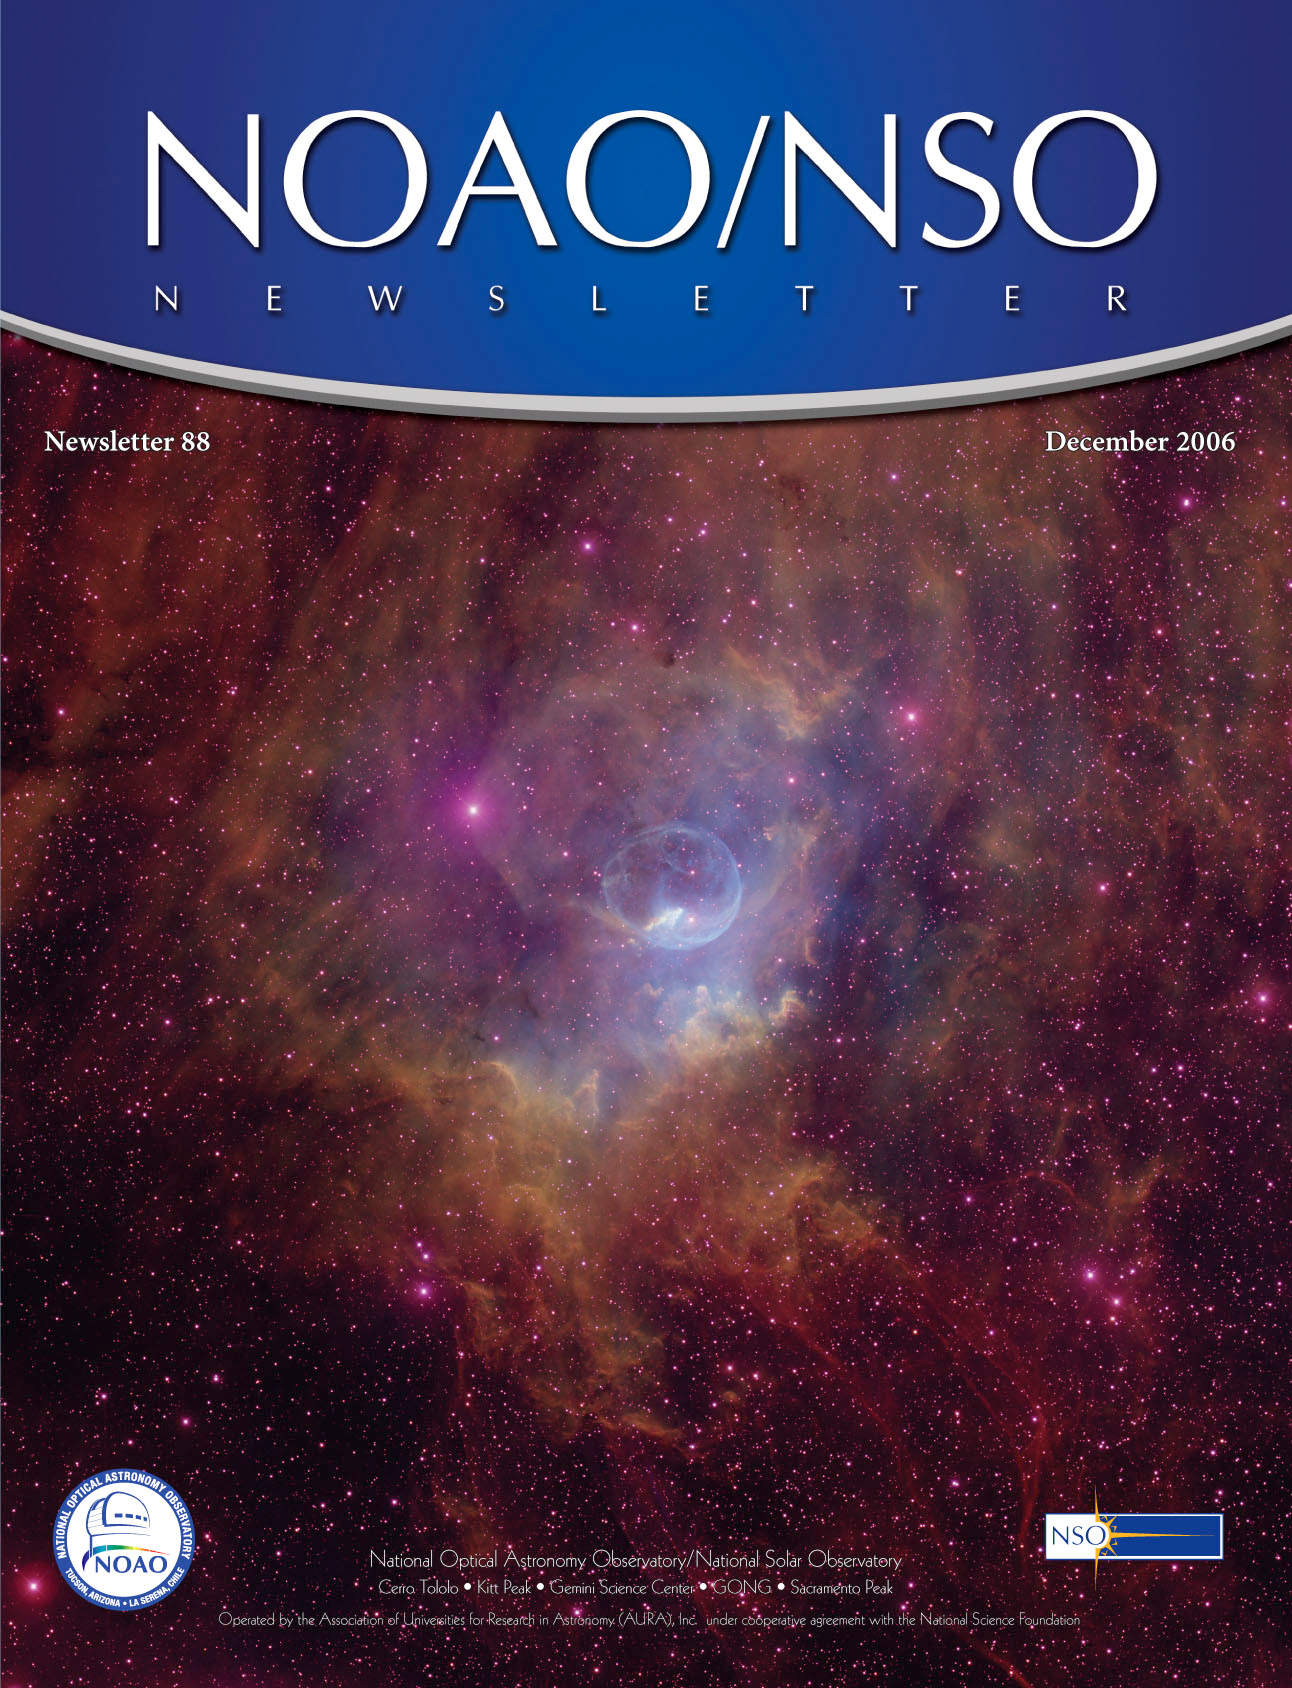

The December 2006 NOAO/NSO Newsletter

Credit: NOIRLab